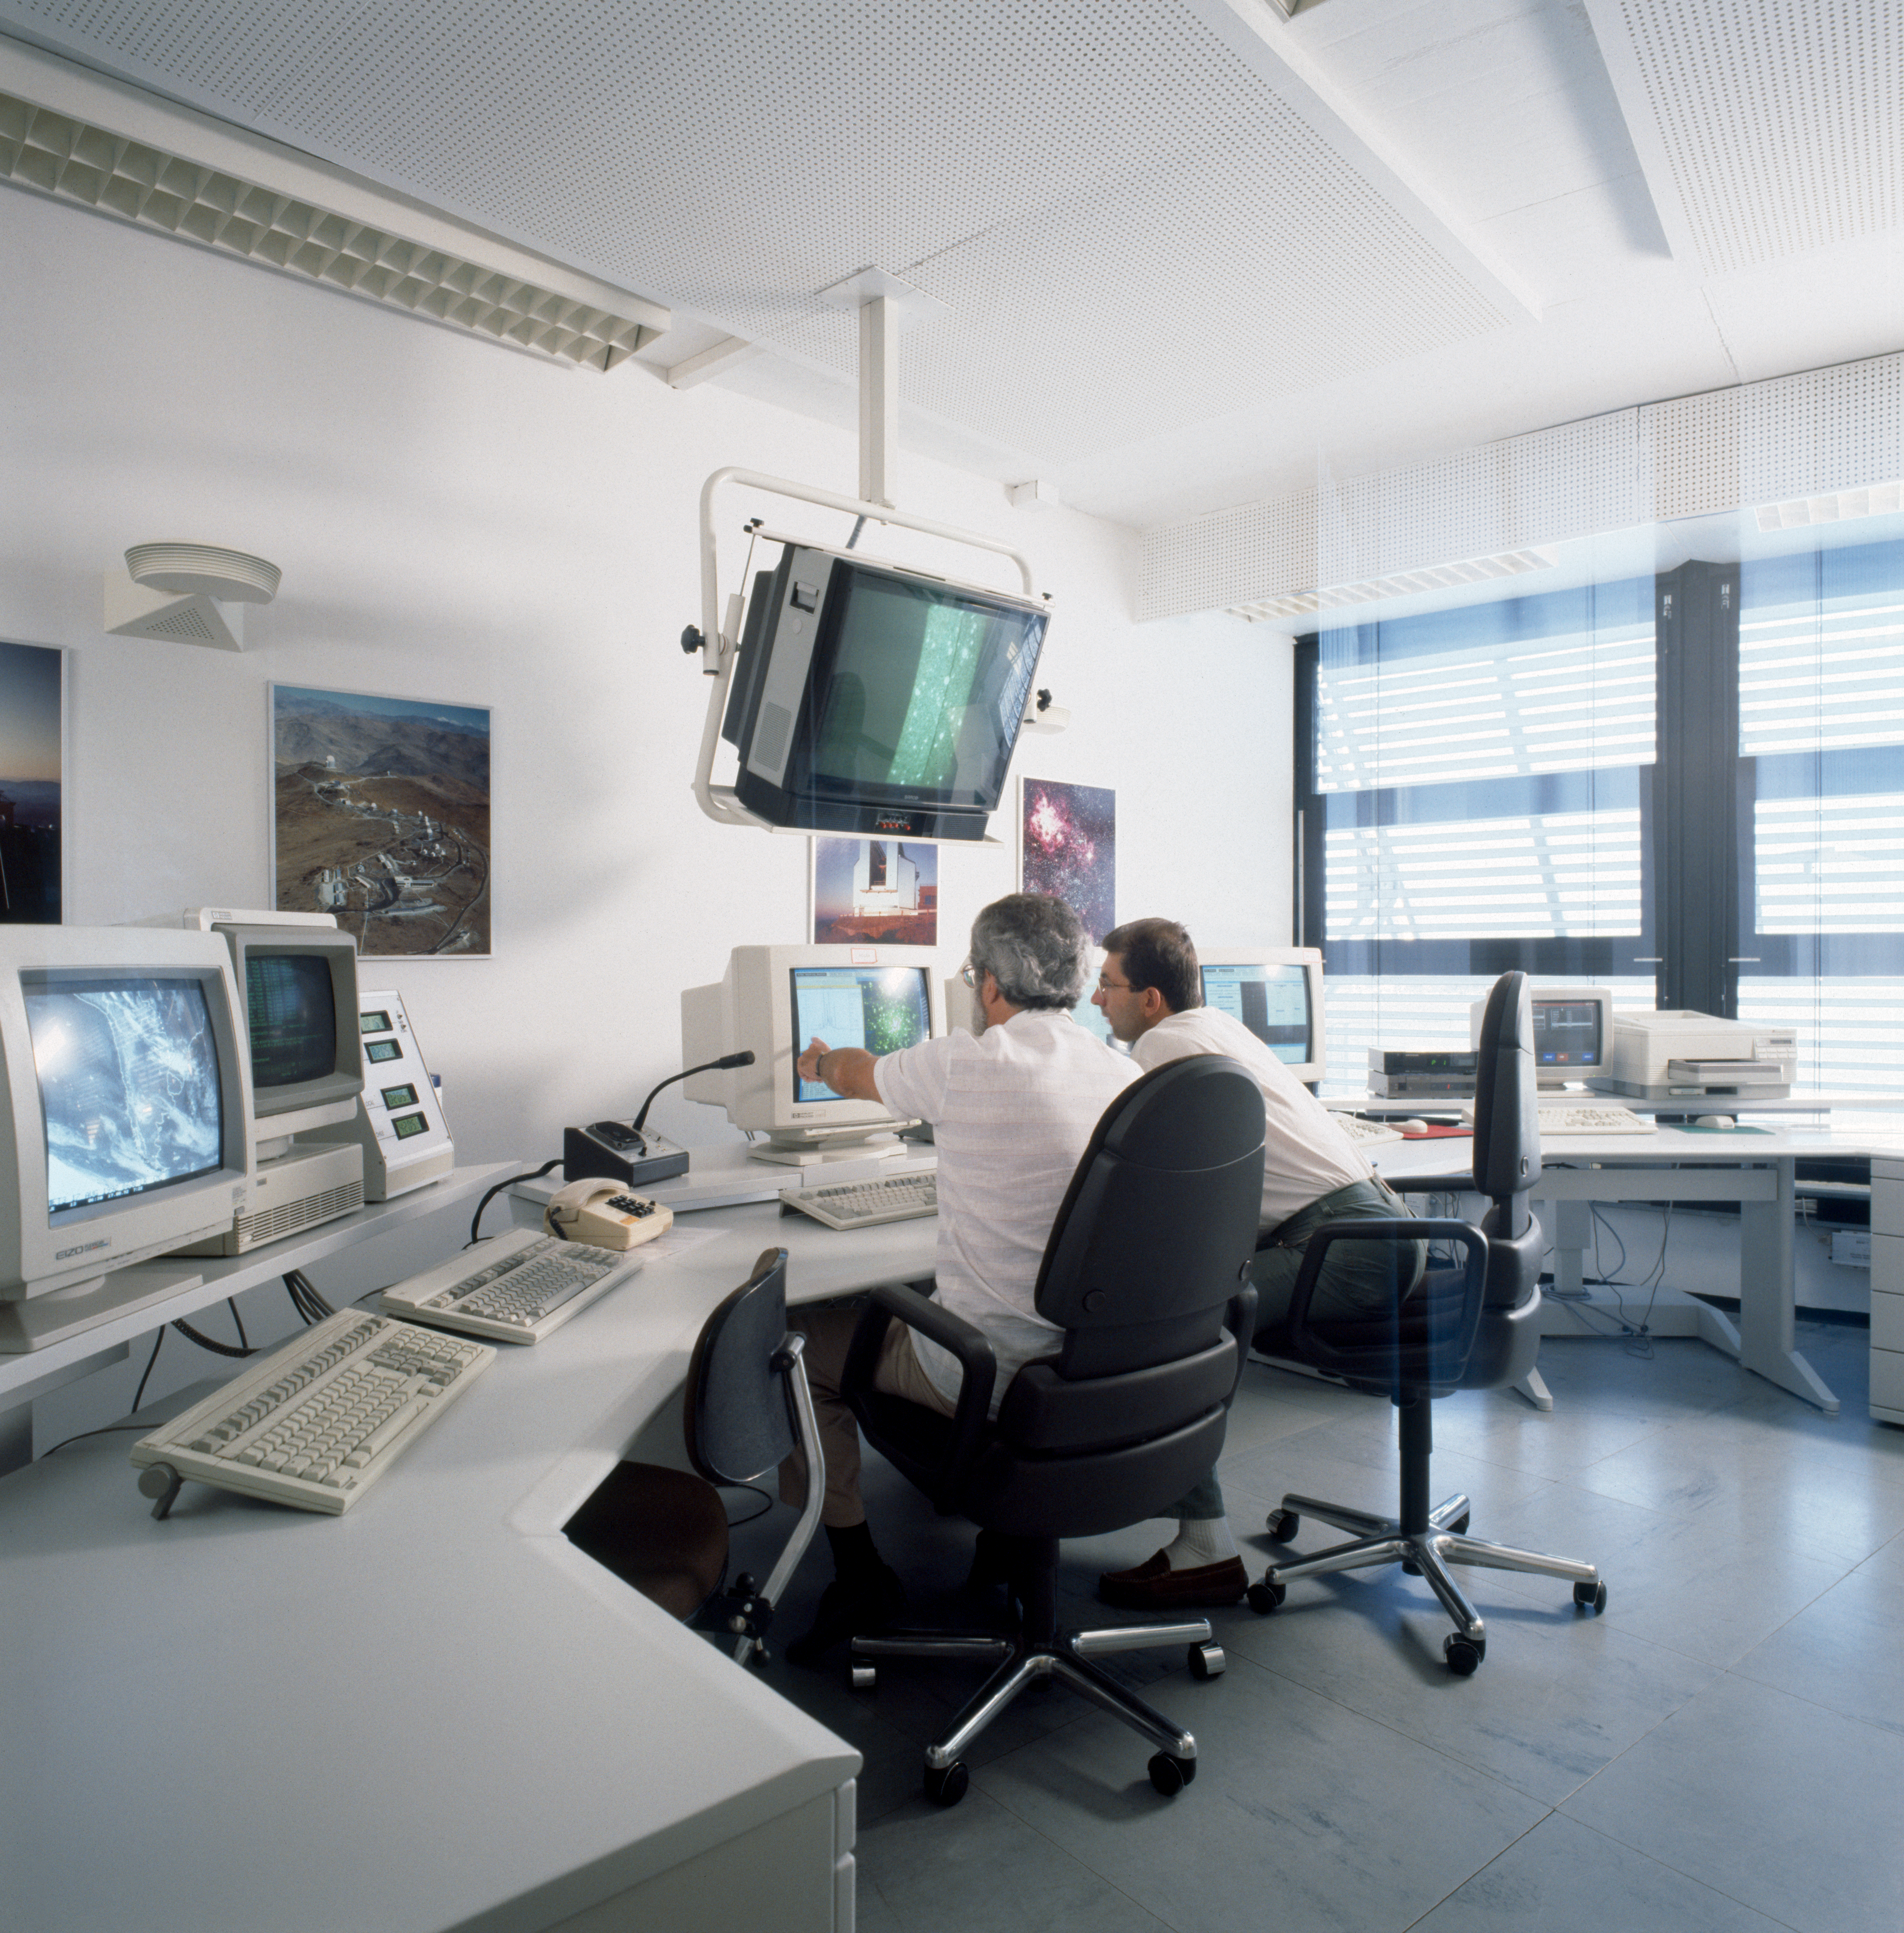

NTT remote control room

The NTT telescope being remotely operated from the Remote Control Room in Garching, Germany. Image taken in August 1992

Credit: ESO